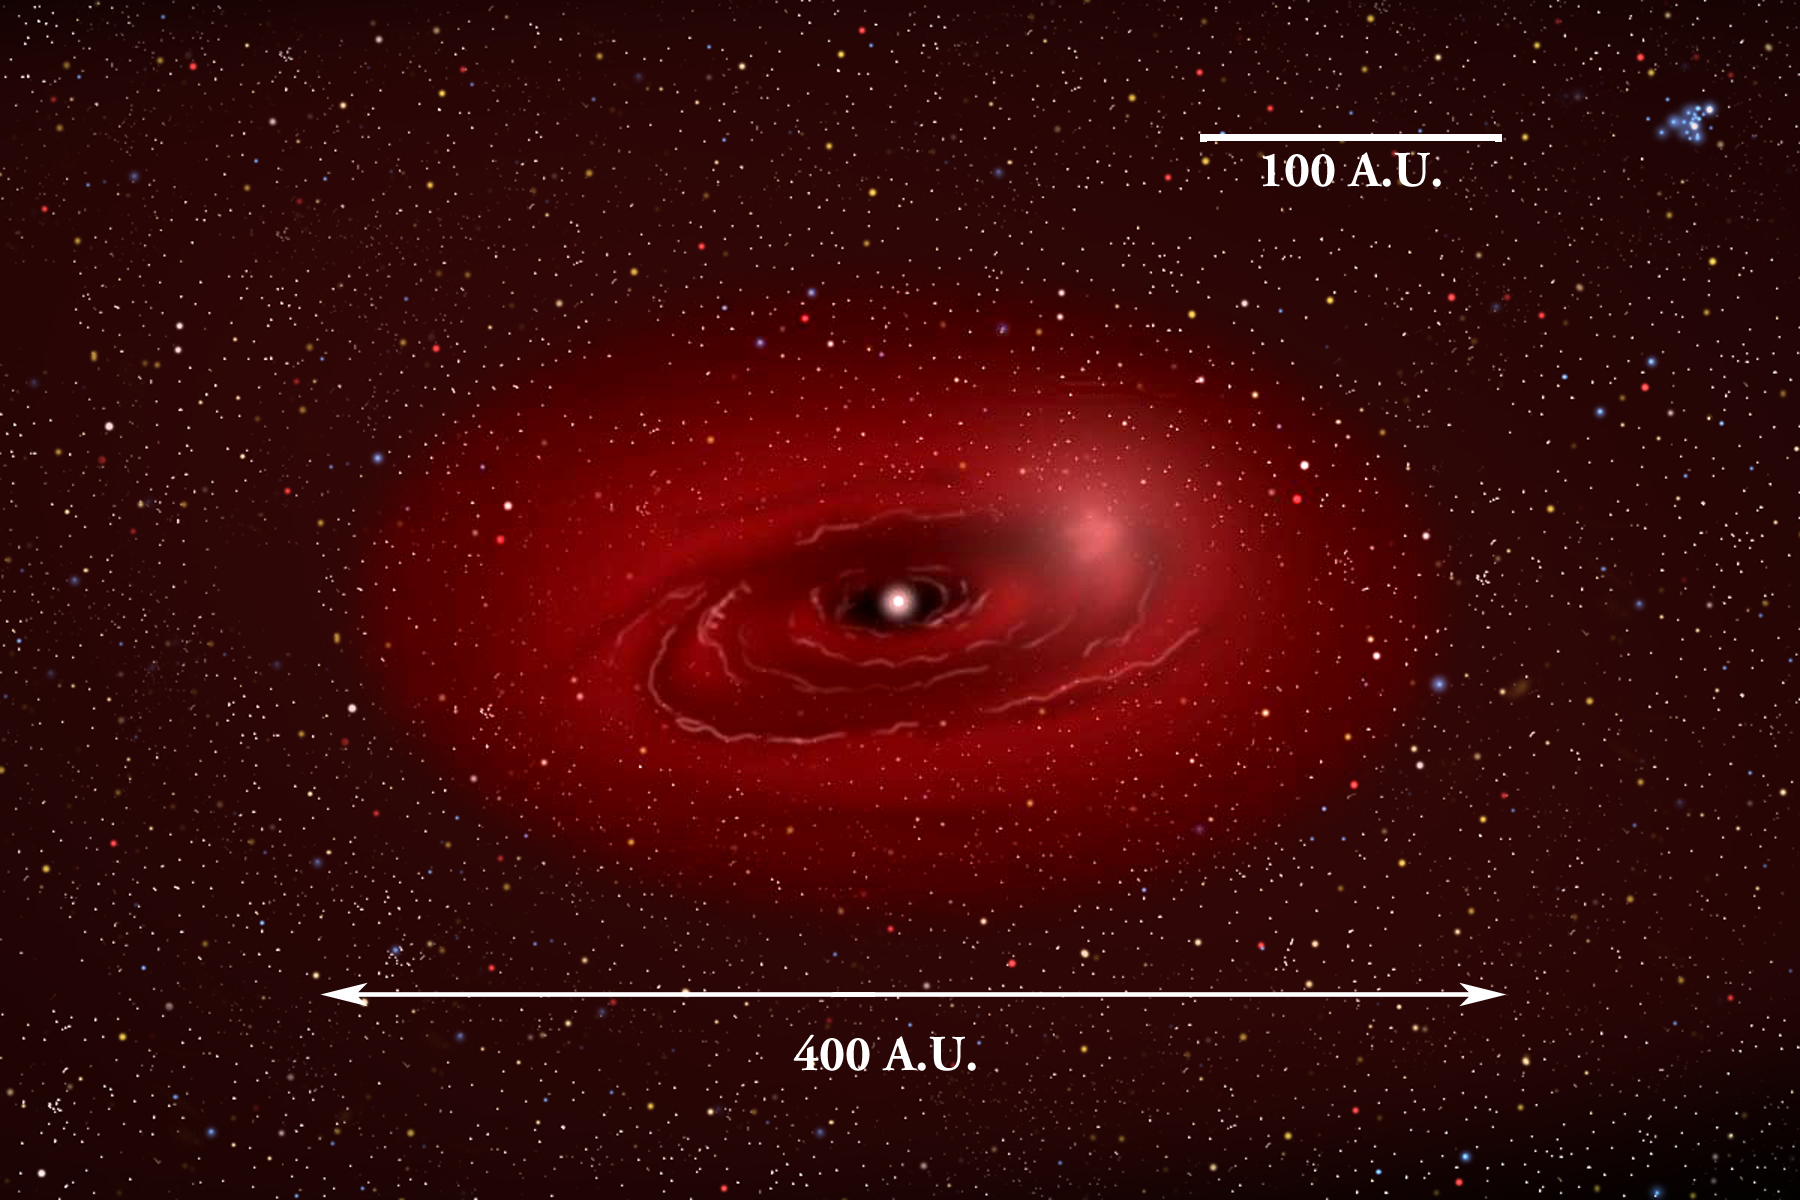

Dusting for Clues: Gemini Discovers Evidence for Colliding Bodies in Planet Forming Disk

Medium view illustration of Beta Pictoris showing bright area where collision is suspcted.

Credit: Gemini Observatory/NSF/AURA/J. Lomberg